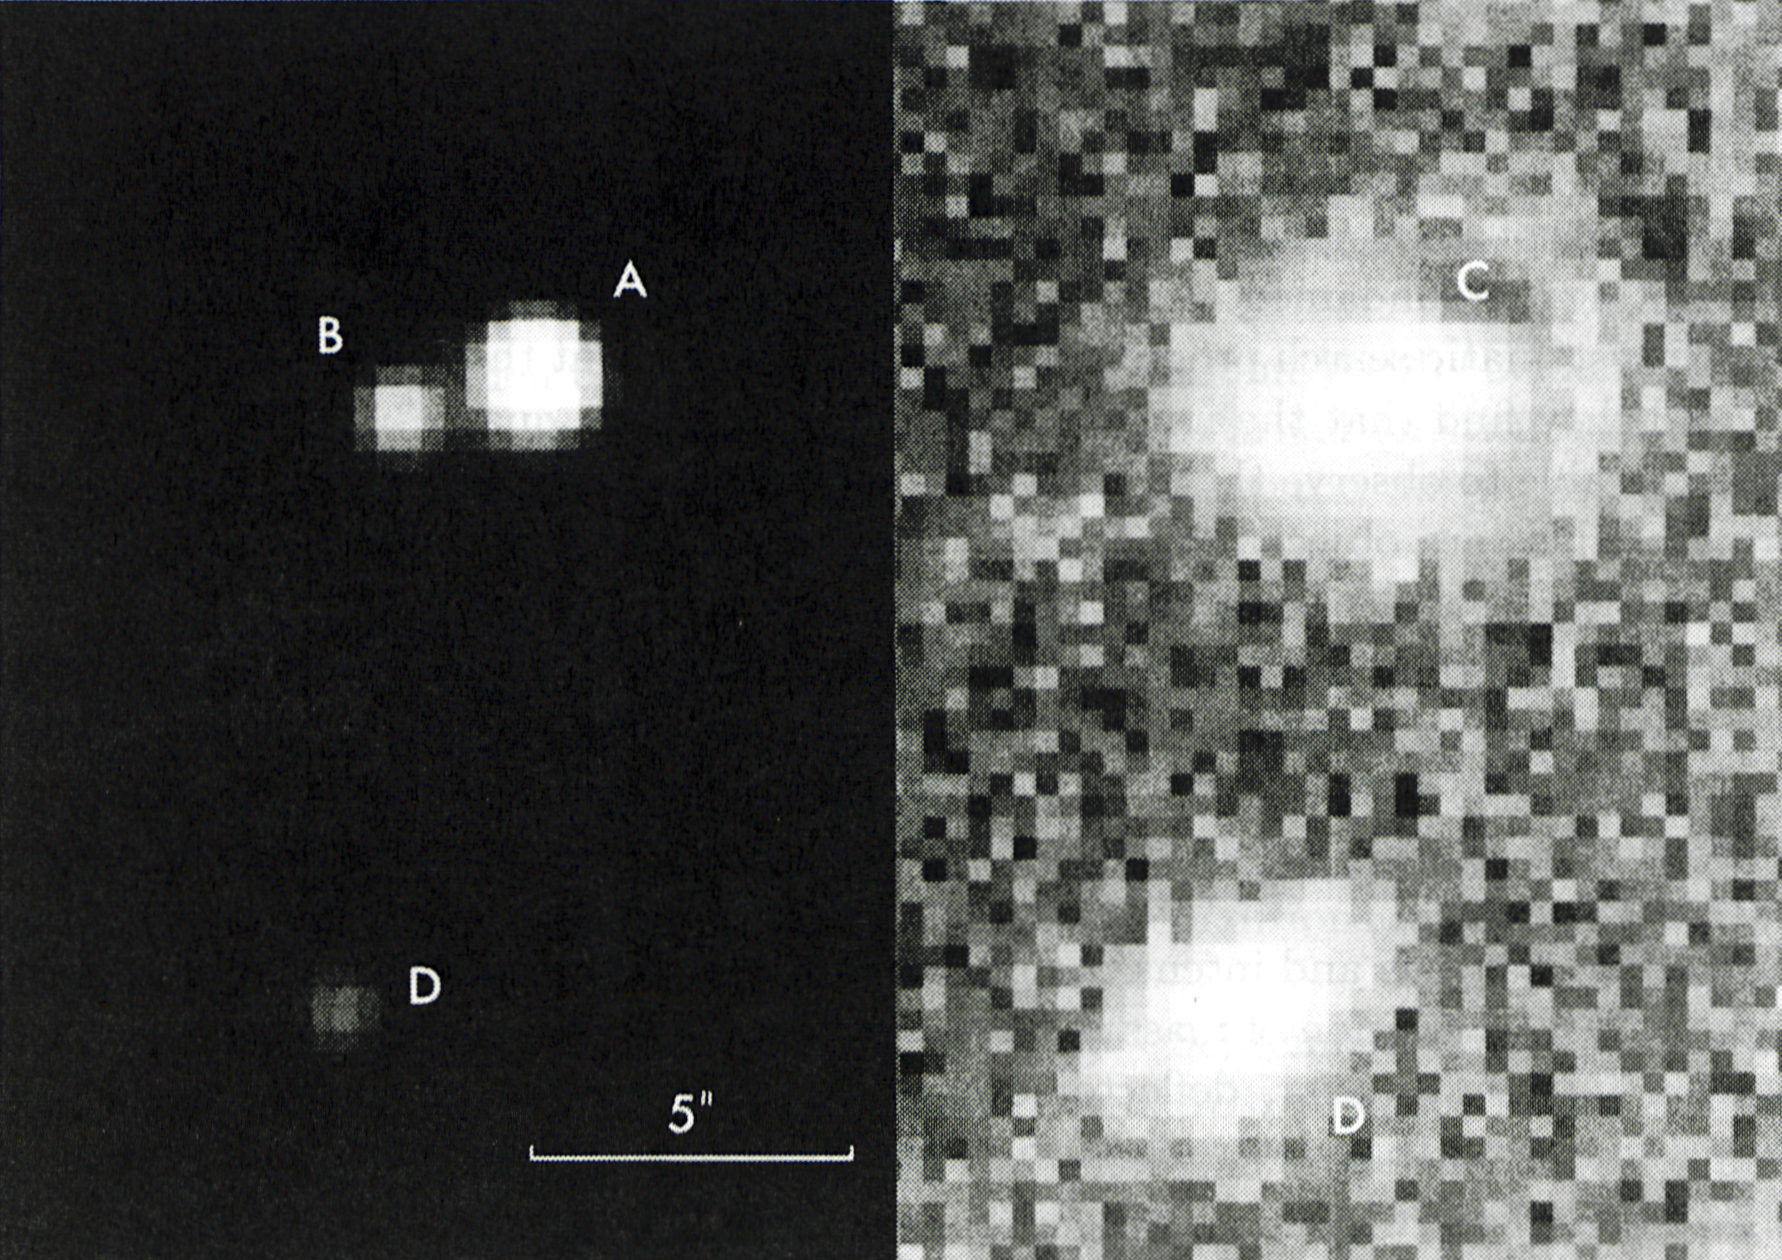

The gravitational lens system UM673

This photo shows a newly discovered gravitational lens system and the galaxy that causes this effect. To the left are seen the two lensed stellar-like images of the quasar UM673; the magnitude of the brighter (A) is 17 and that of the fainter (B) is 19. The angular distance between A and B is 2.2 arcsec., i.e. approximately equal to one thousandth the angle under which we see the solar (or lunar) disk from Earth. The intervening galaxy (C) which is responsible for the gravitational bending of the quasar light, and thus for the formation of the two images of the same object, is seen on the right, together with another galaxy (D), possibly a member of the same cluster of galaxies. The right-hand picture was computer enhanced and the two images of the quasar have been removed in order to show better the faint lensing galaxy. This is why the background is rather uneven and the individual picture elements (pixels) are visible. The CCD frame was obtained with the EFOSC instrument attached to the Cassegrain focus of the ESO 3.6m telescope. One pixel = 0.338 arcsec. The scale is indicated. North is up and East to the left. (ESO Press Release eso8715; BW)

Credit: ESO